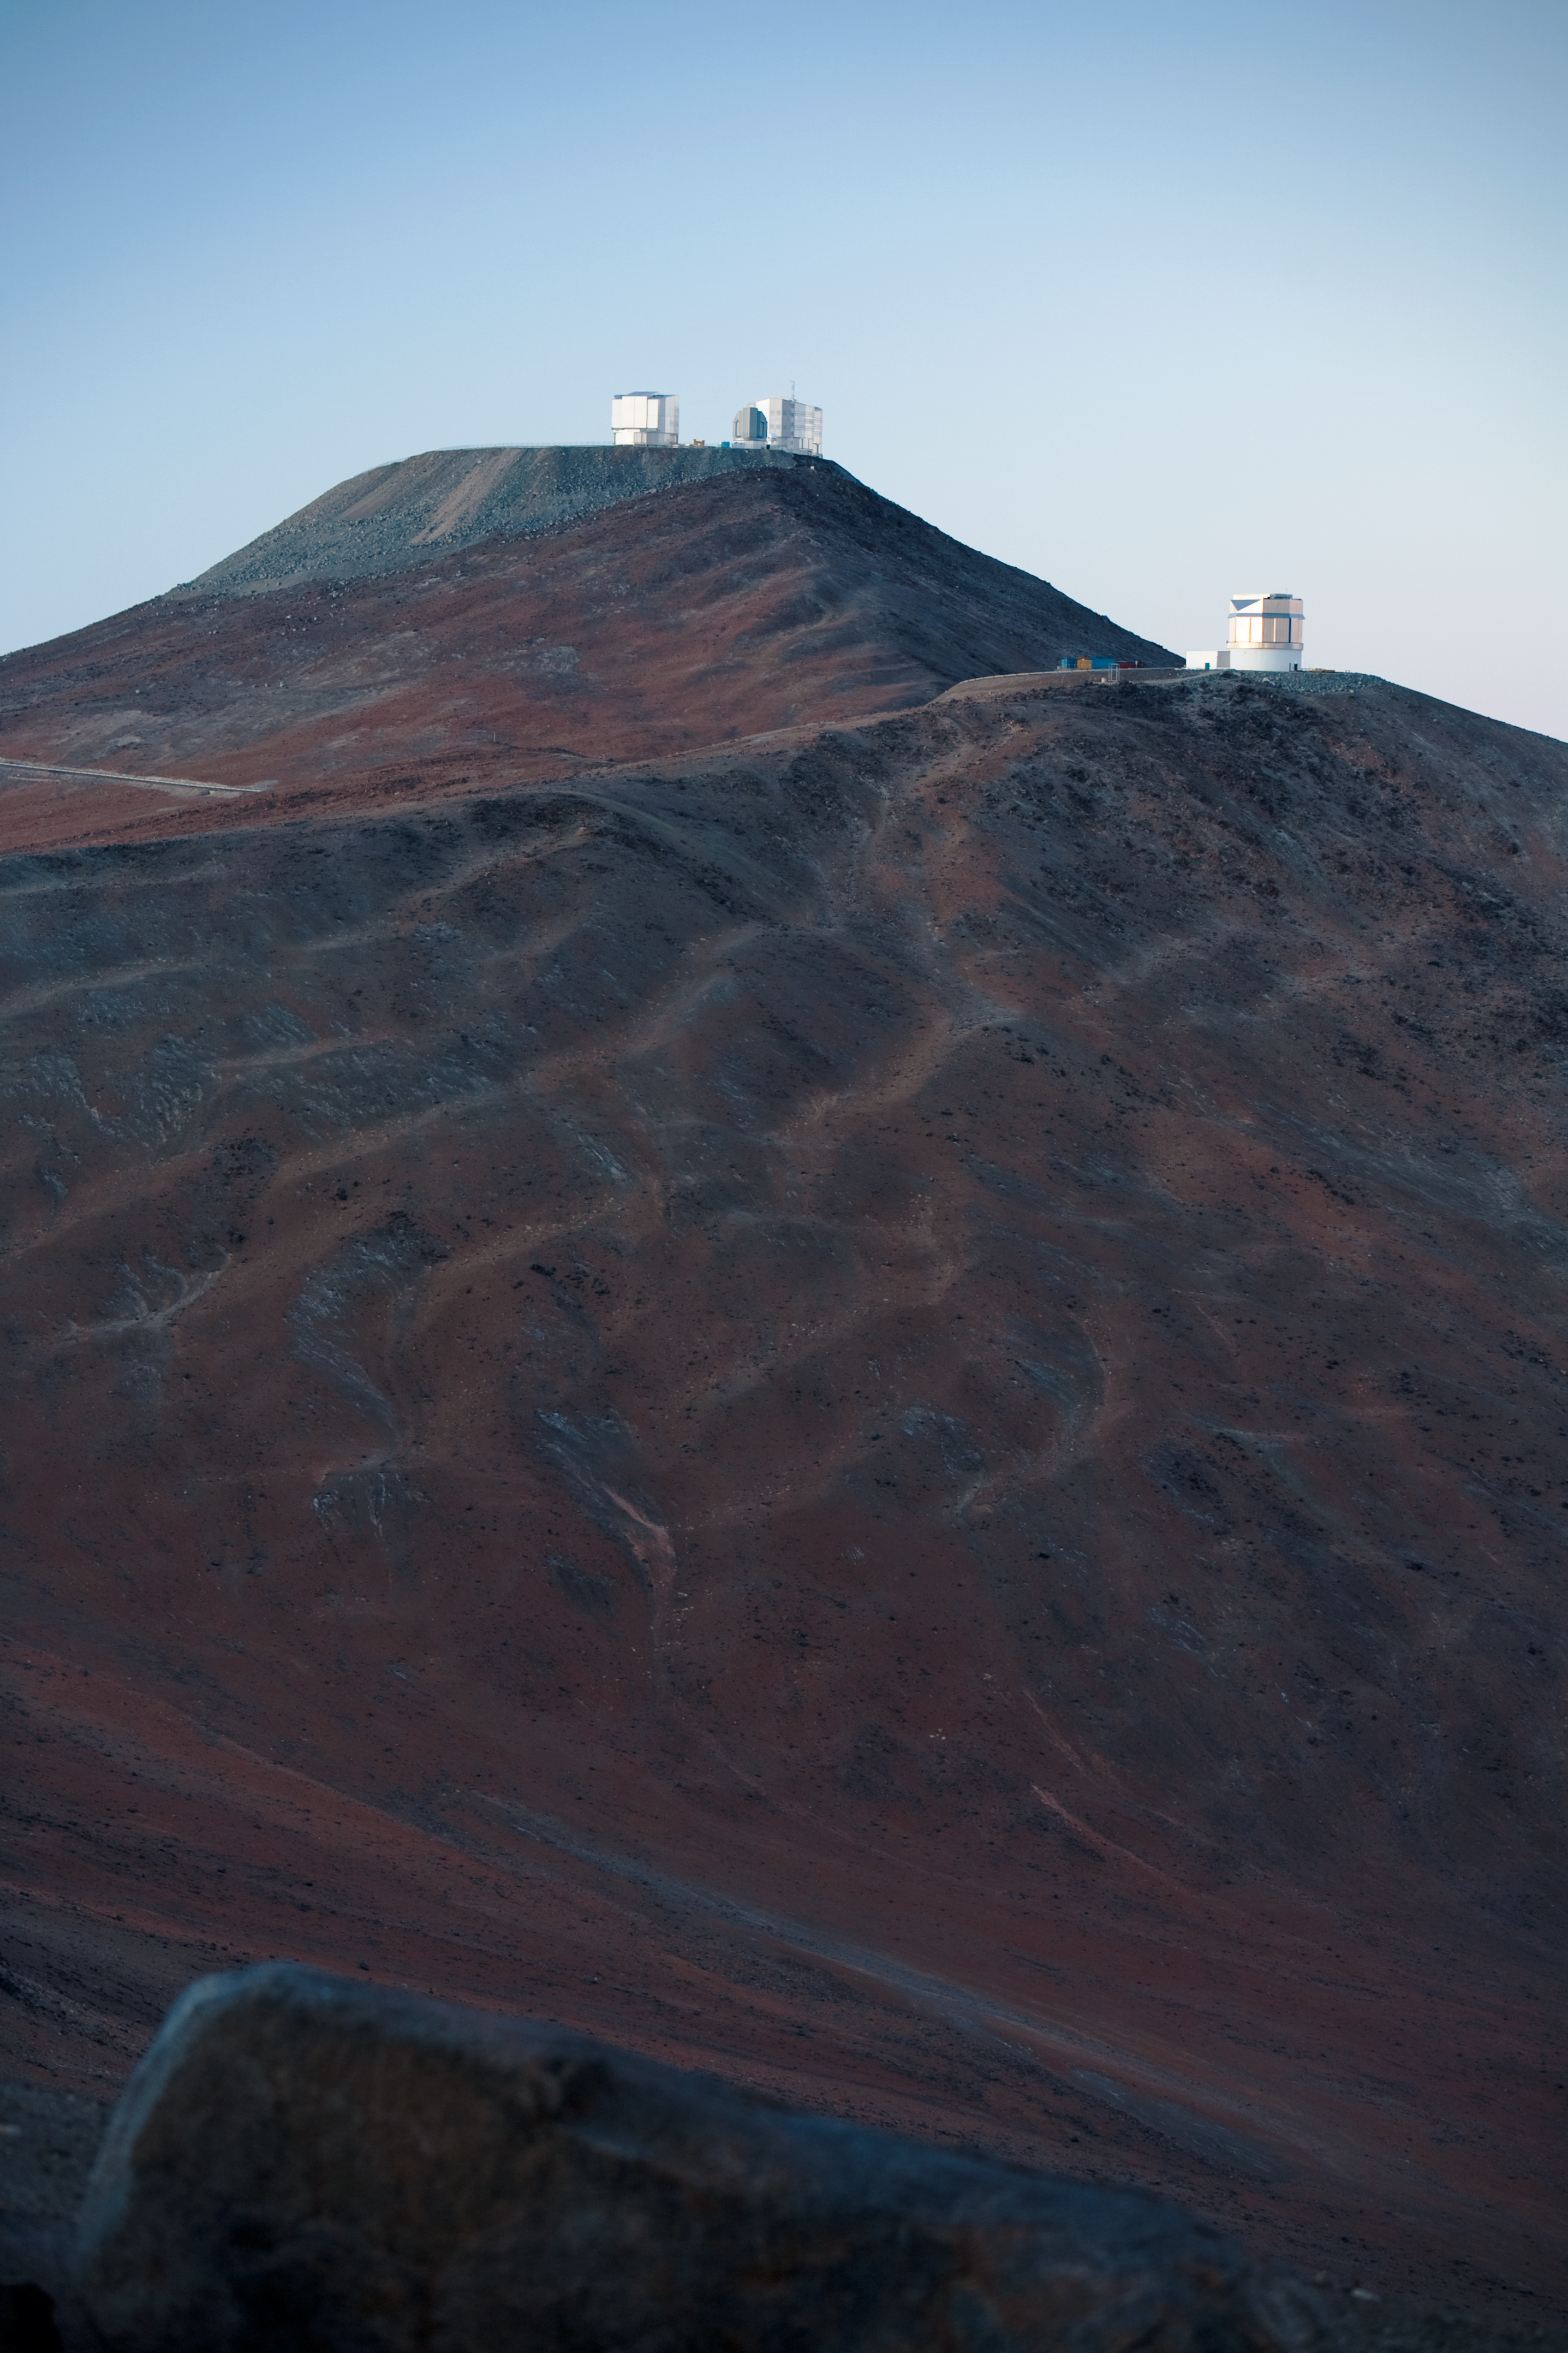

Paranal Observatory just before sunrise

View looking west of the ESO Paranal Observatory, located about 120 km south of Antofagasta, in the Atacama Desert of Chile. Atop the 2600-metre high Cerro Paranal (in the background) is the Very Large Telescope (VLT), composed of four 8.2-metre Unit Telescopes (UTs), plus four 1.8-metre Auxiliary Telescopes (ATs). In this picture, taken just before sunrise, only two of the UTs' buildings are visible. On the same platform as the VLT, towards the right a smaller, grey-coloured building houses the 2.6-metre VLT Survey Telescope (VST). On the mountain in front is the 4.1-metre VISTA survey telescope. The VLT is the world's most advanced visible light observatory.

Credit: ESO